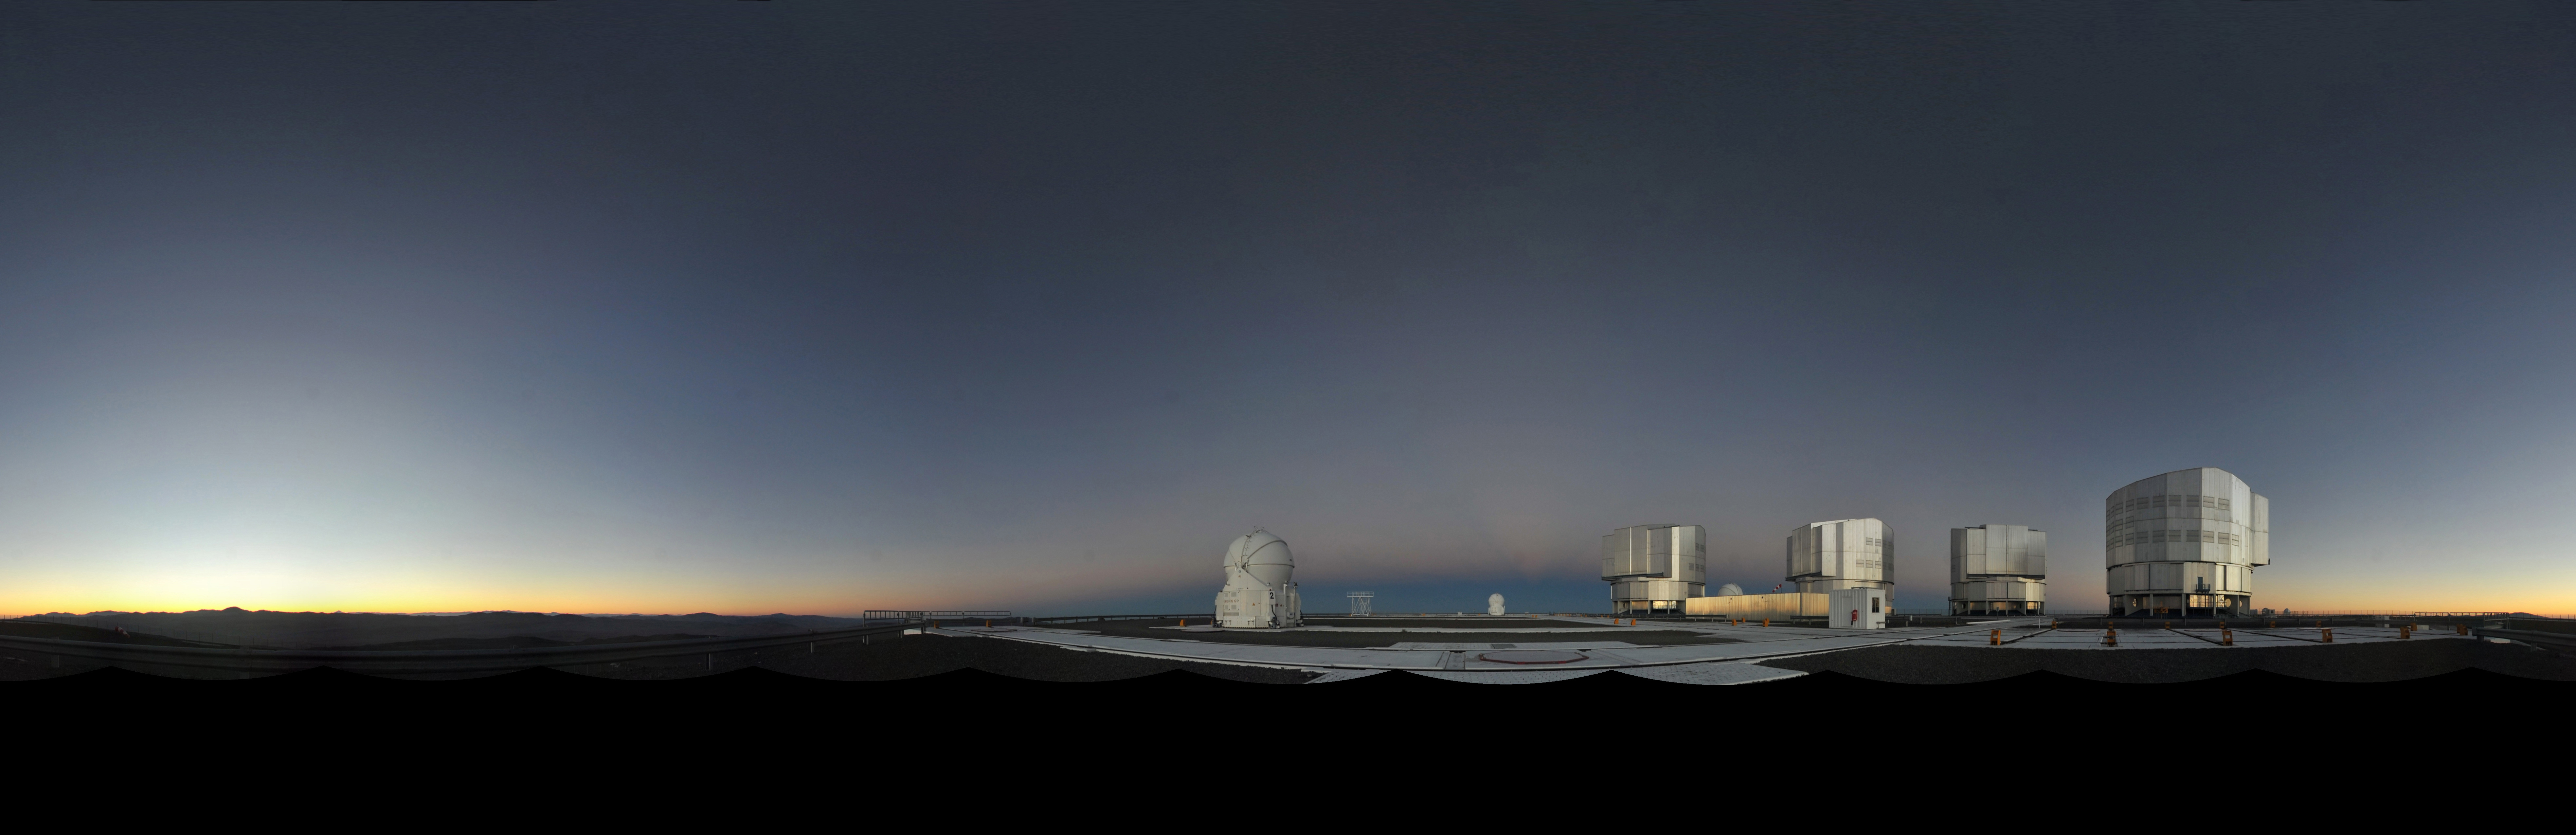

VLT panorama

A stitched panorama of ESO's VLT and immediate surroundings.

Credit: ESO/S. Brunier